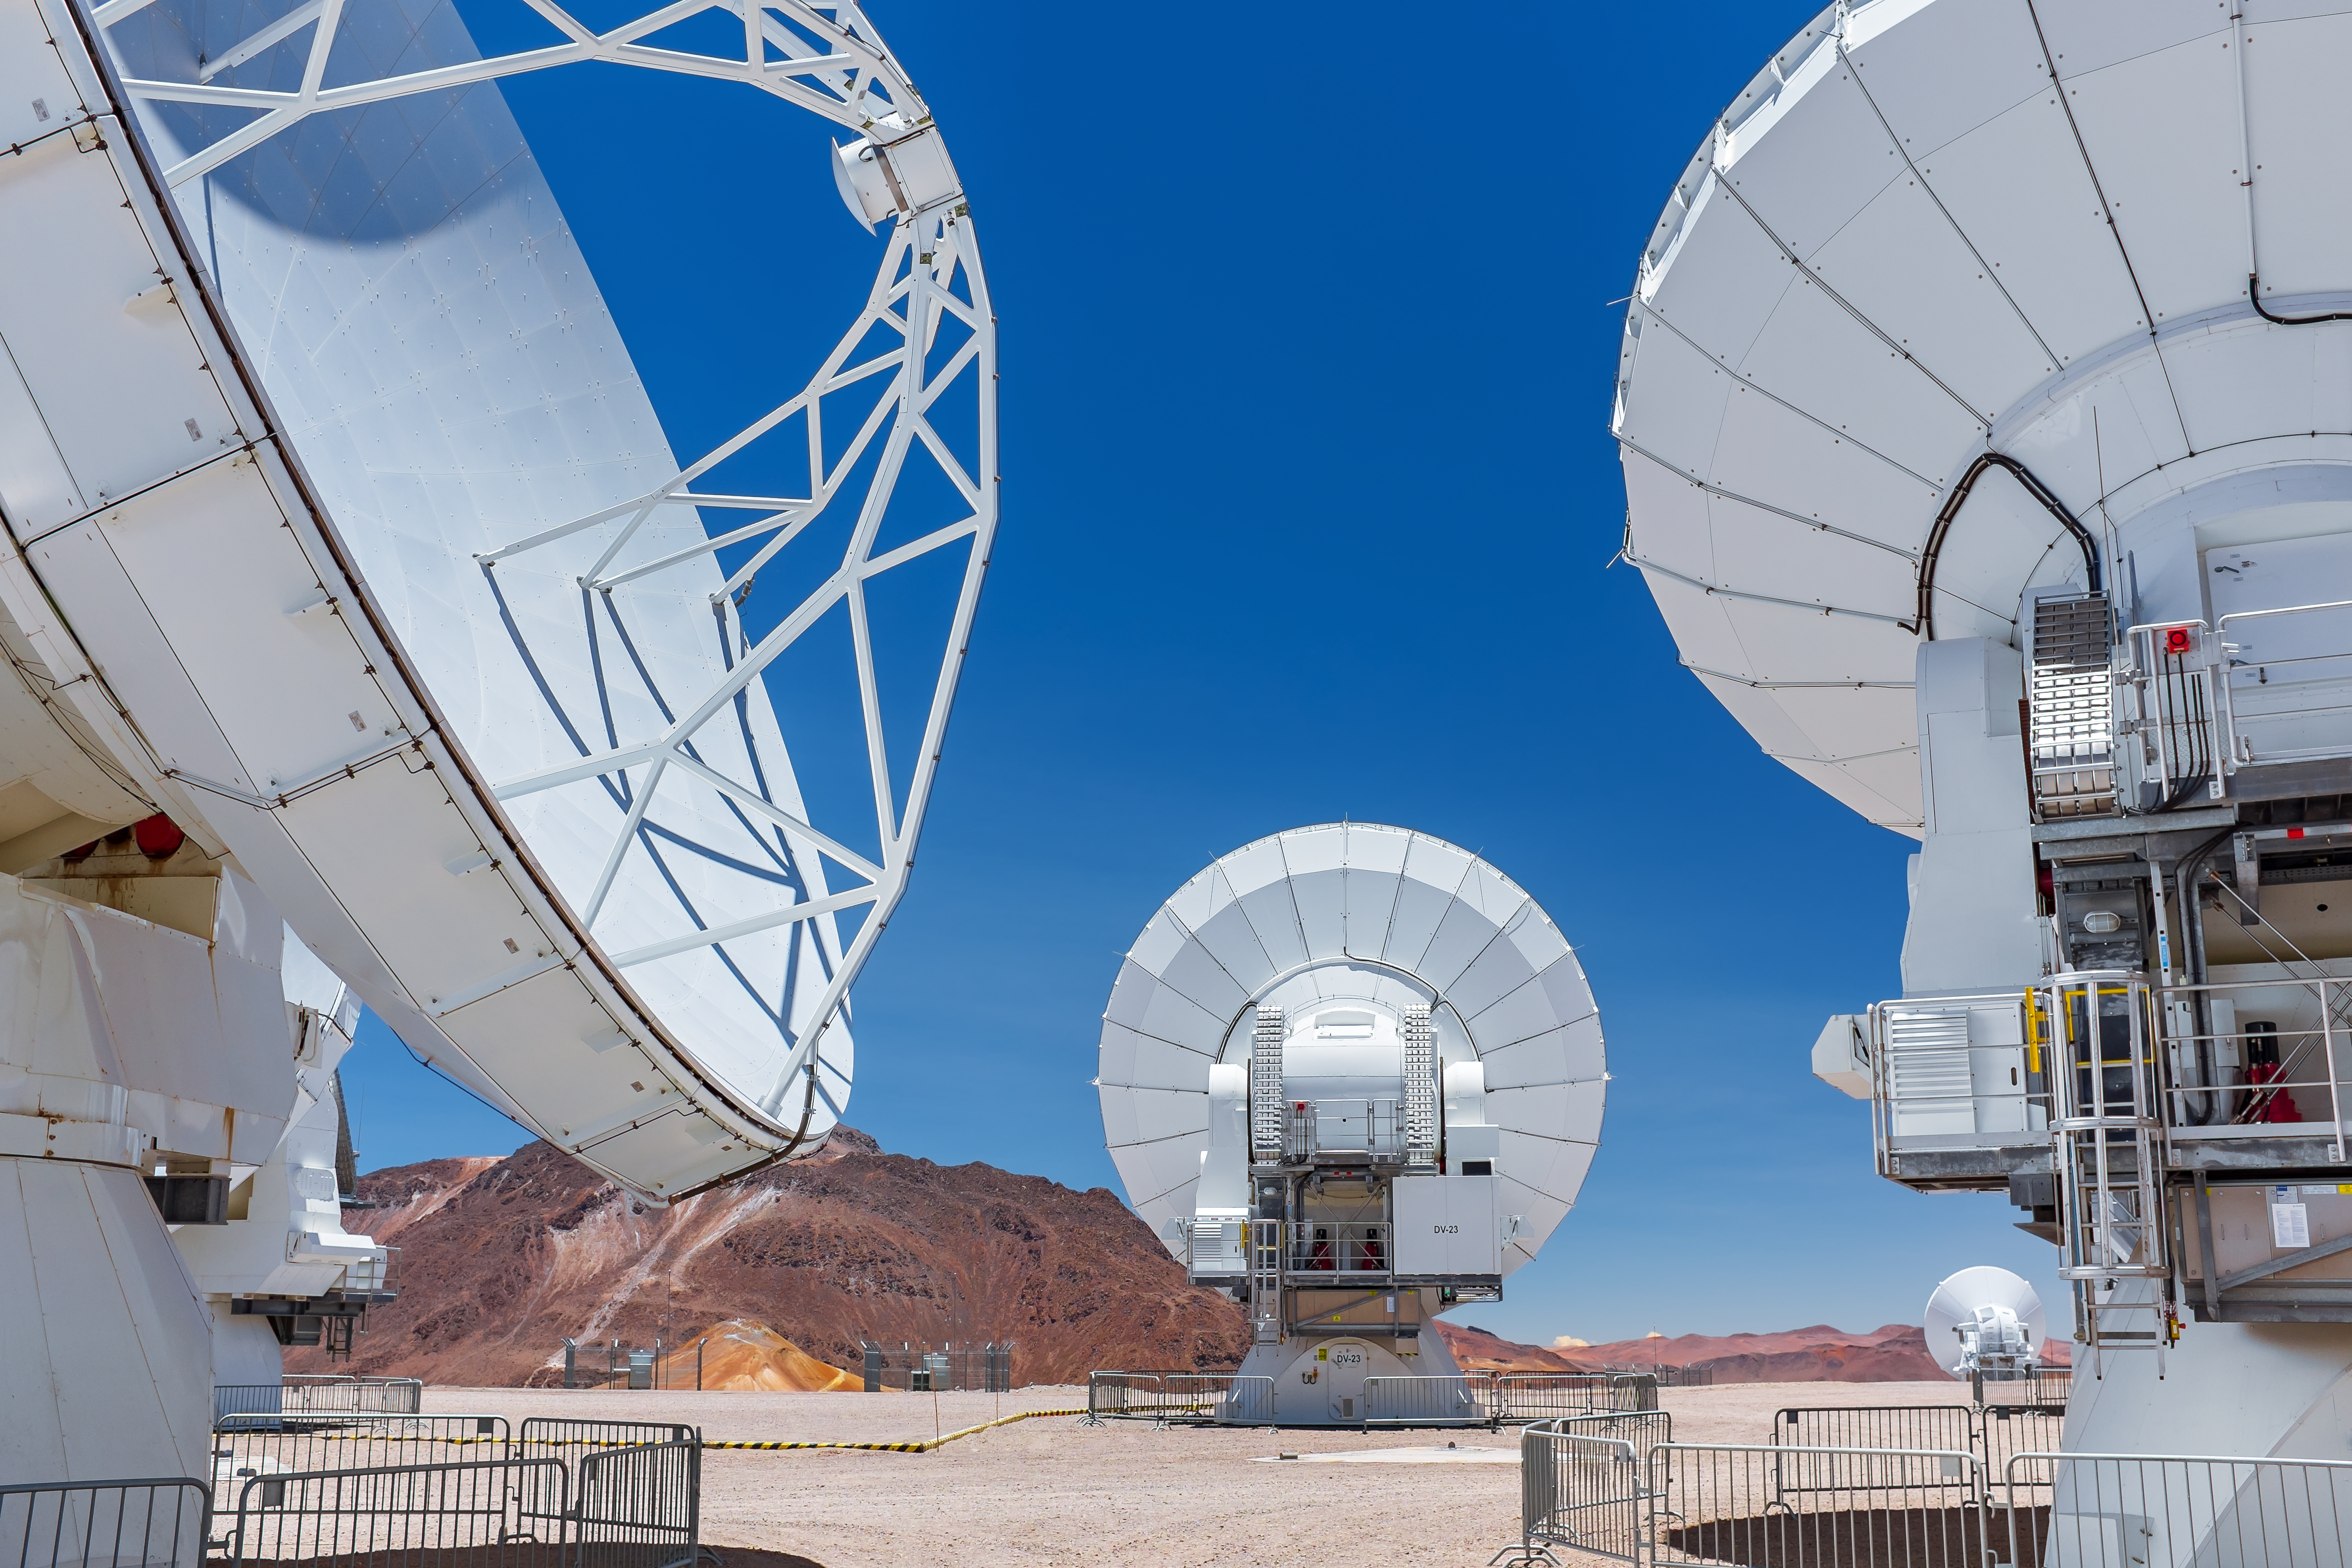

ALMA on Chajnantor

The Chajnantor plateau, dotted with ALMA antennas, is a uniquely flat piece of raised ground in the desert, which favours submillimeter astronomy.

Credit: M. Roselund/ESO